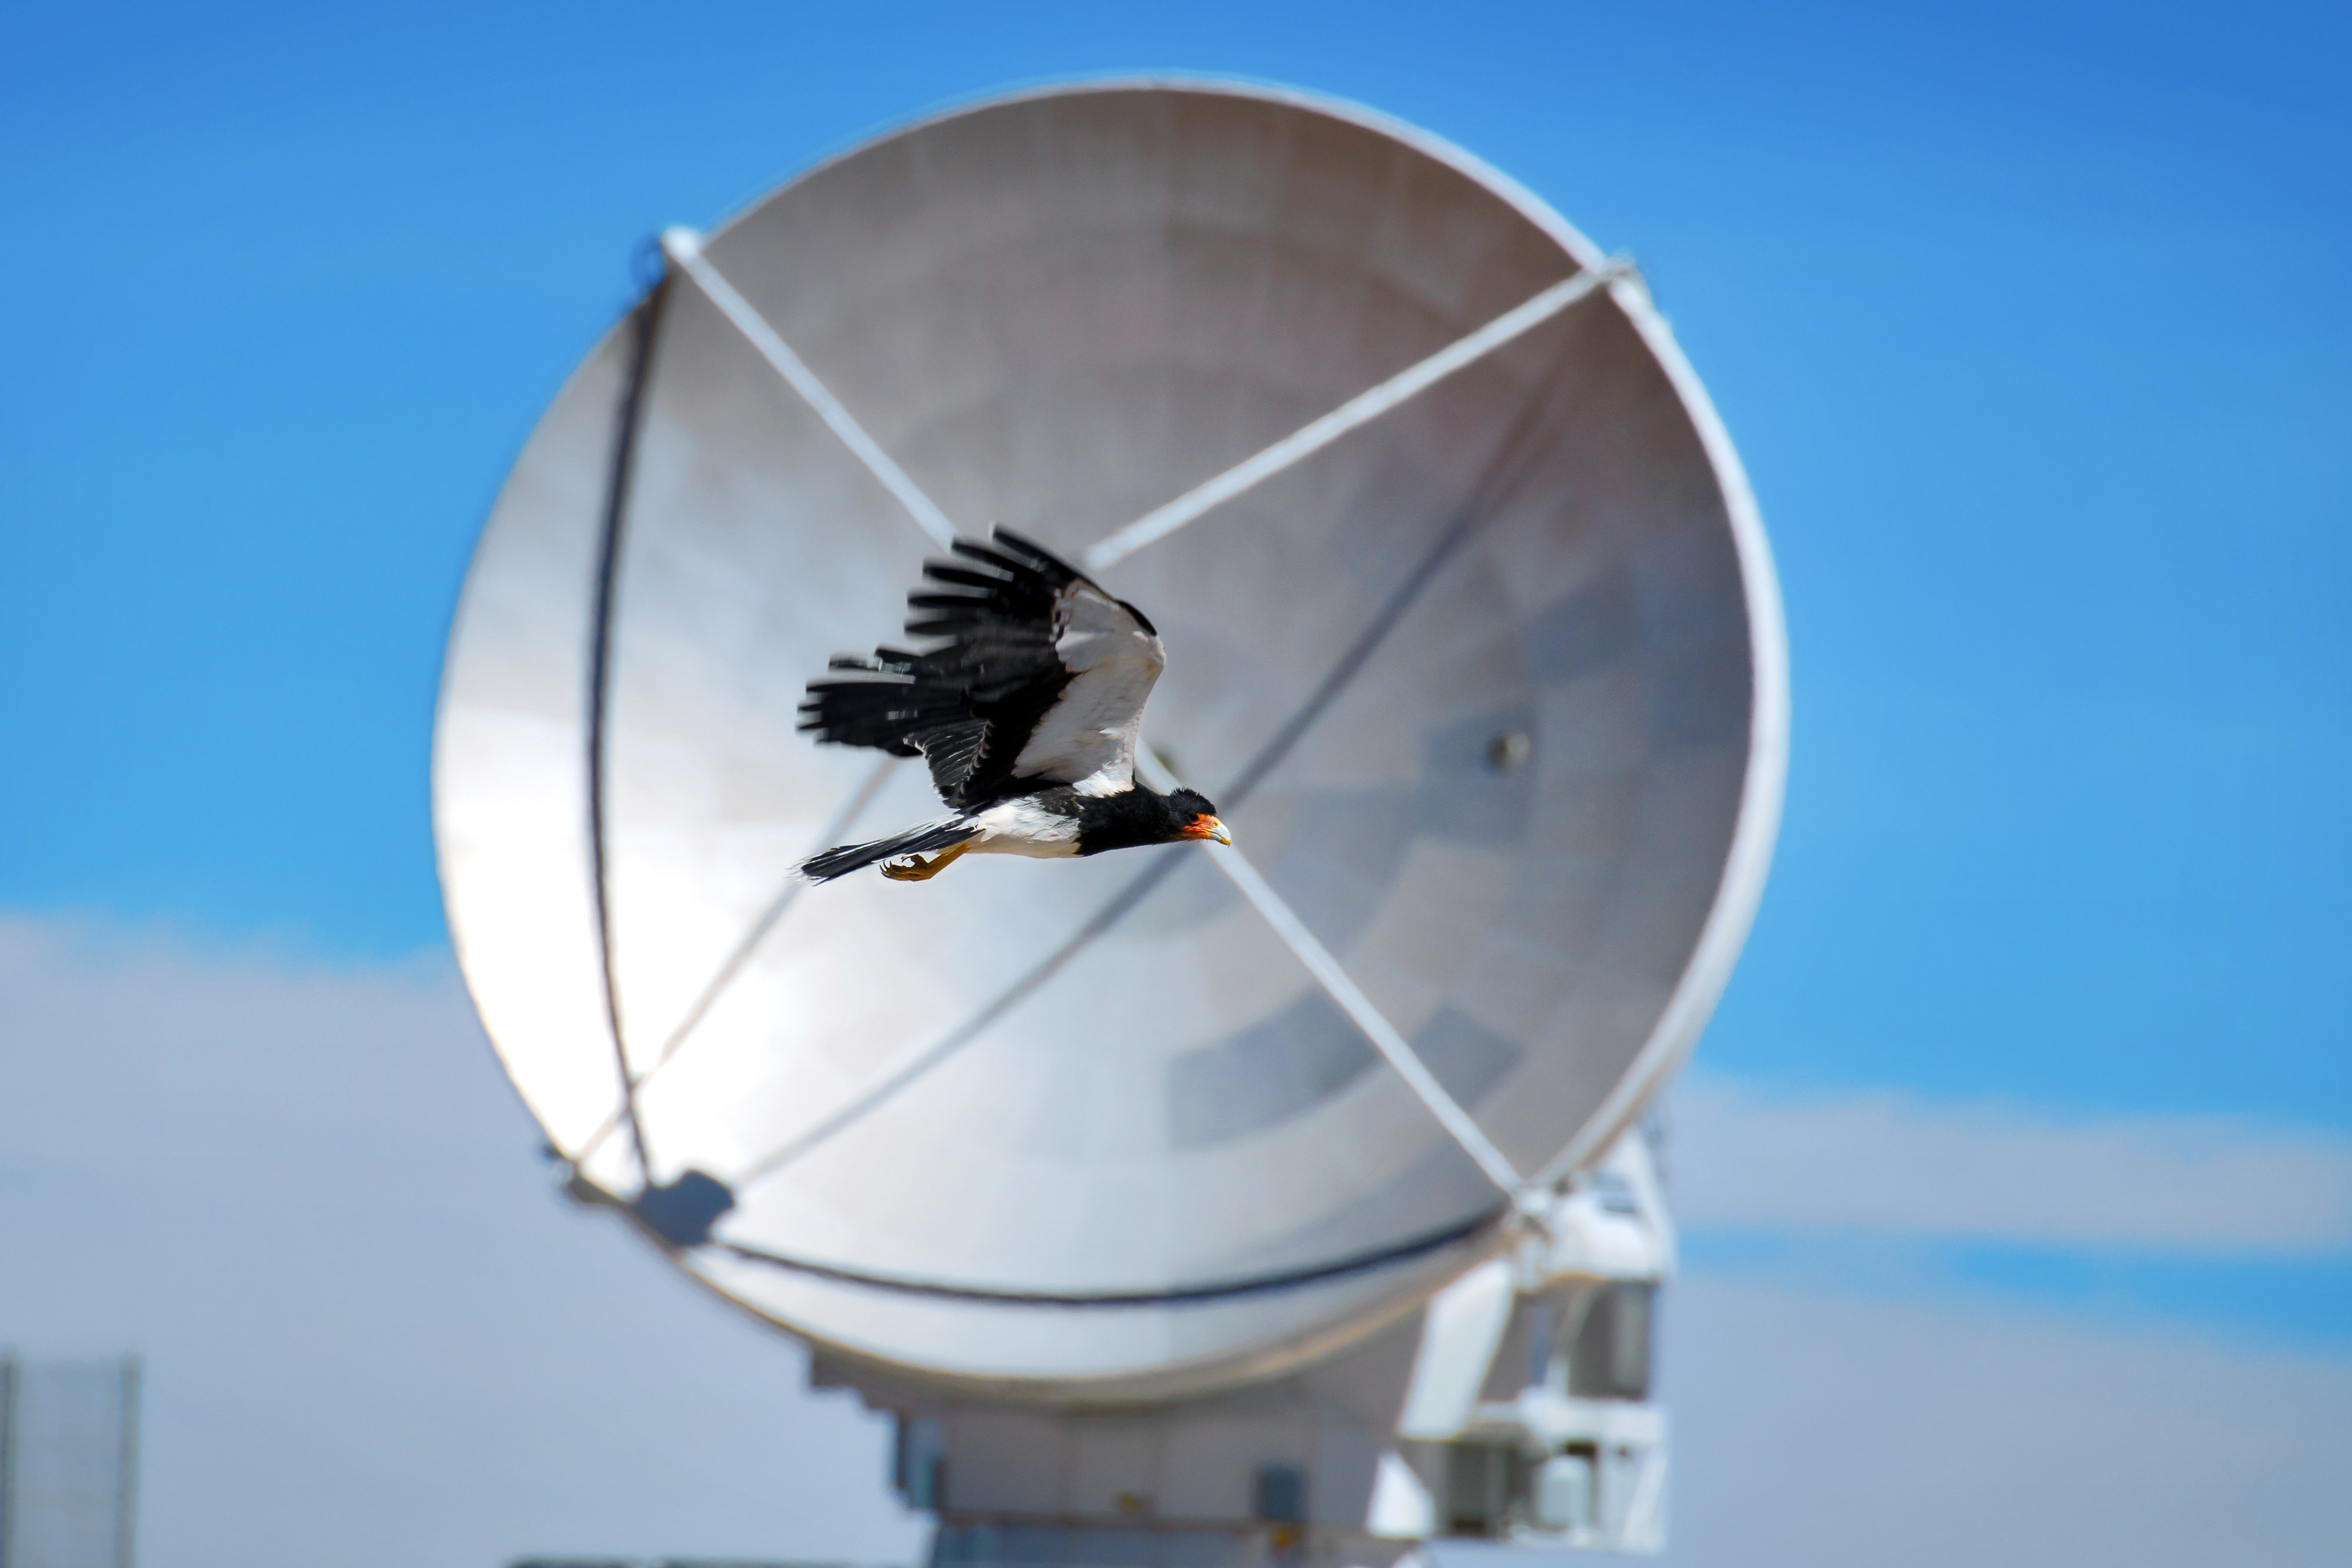

This Carancho or Traro

This Carancho or Traro (Caracara plancus) is a scavenger bird that is sometimes seen furrowing the thin air of the Altiplano. In this photographic success we see him passing in front of a European antenna.

Credit: Sergio Otárola - ALMA (ESO / NAOJ / NRAO)